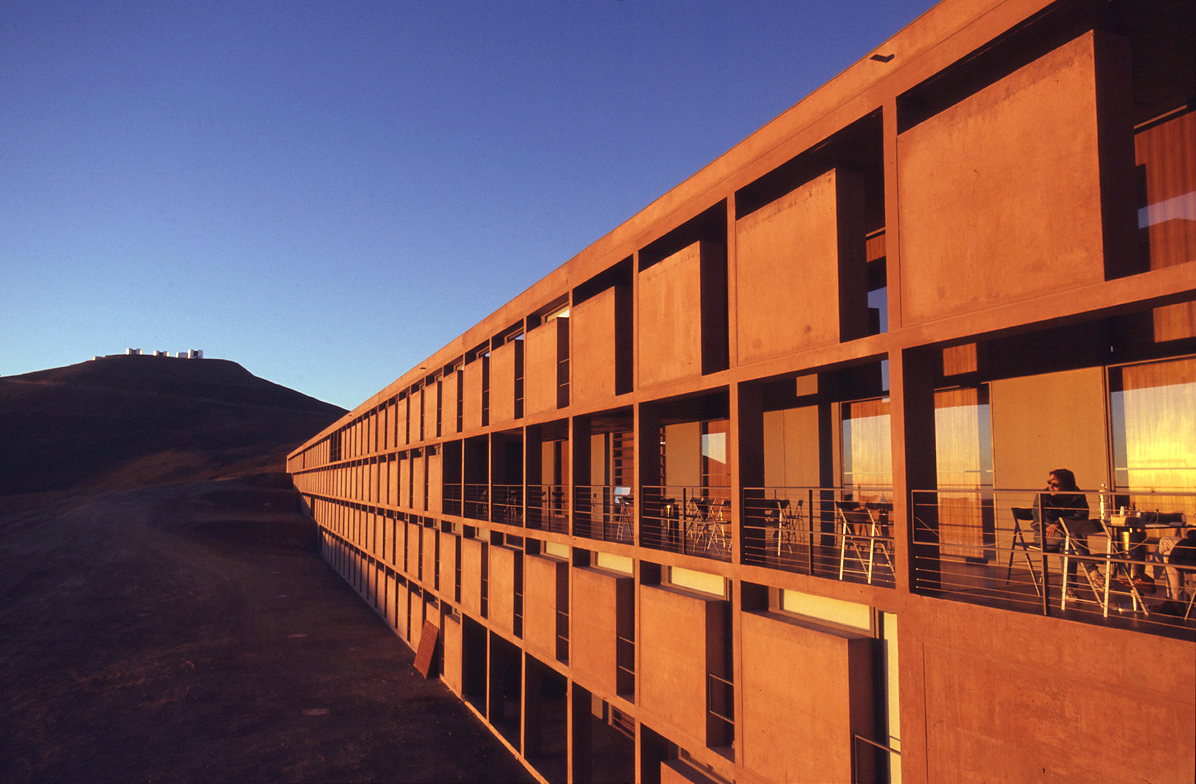

The Paranal Residencia

The long, facade opens towards the Pacific Ocean and provides a great view of the colourful sunset. The terrace in the middle is part of the Cantine Area but can only be used when the wind is not too strong.

Credit: Gerd Hüdepohl (atacamaphoto.com)